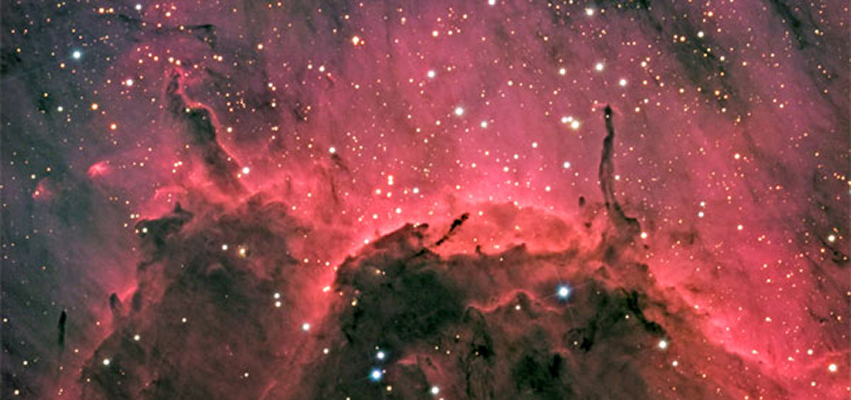

IC 5067, Pelican Nebula

IC 5067, a star forming region in Cygnus, is also sometimes called the Pelican Nebula. This image was taken May 24, 2009 by Gregor Rothfuss, a first time visitor to the Kitt Peak Advanced Observing Program, with the help of Kitt Peak Visitor Center operator Flynn Haase. They used the VC 20-inch RC telescope with an SBIG STL-6303E camera and AstroDon LRGB filters. Exposures were 120:40:40:40 respectively. This was Mr. Rothfuss’s first experience doing CCD imaging. The Kitt Peak Visitor Center program, which receives no financial support from the observatory, offers paying guests the opportunity to do their own observing and imaging.

Credit: G. Rothfuss, S. Byers, F. Haase and NOAO/AURA/NSF